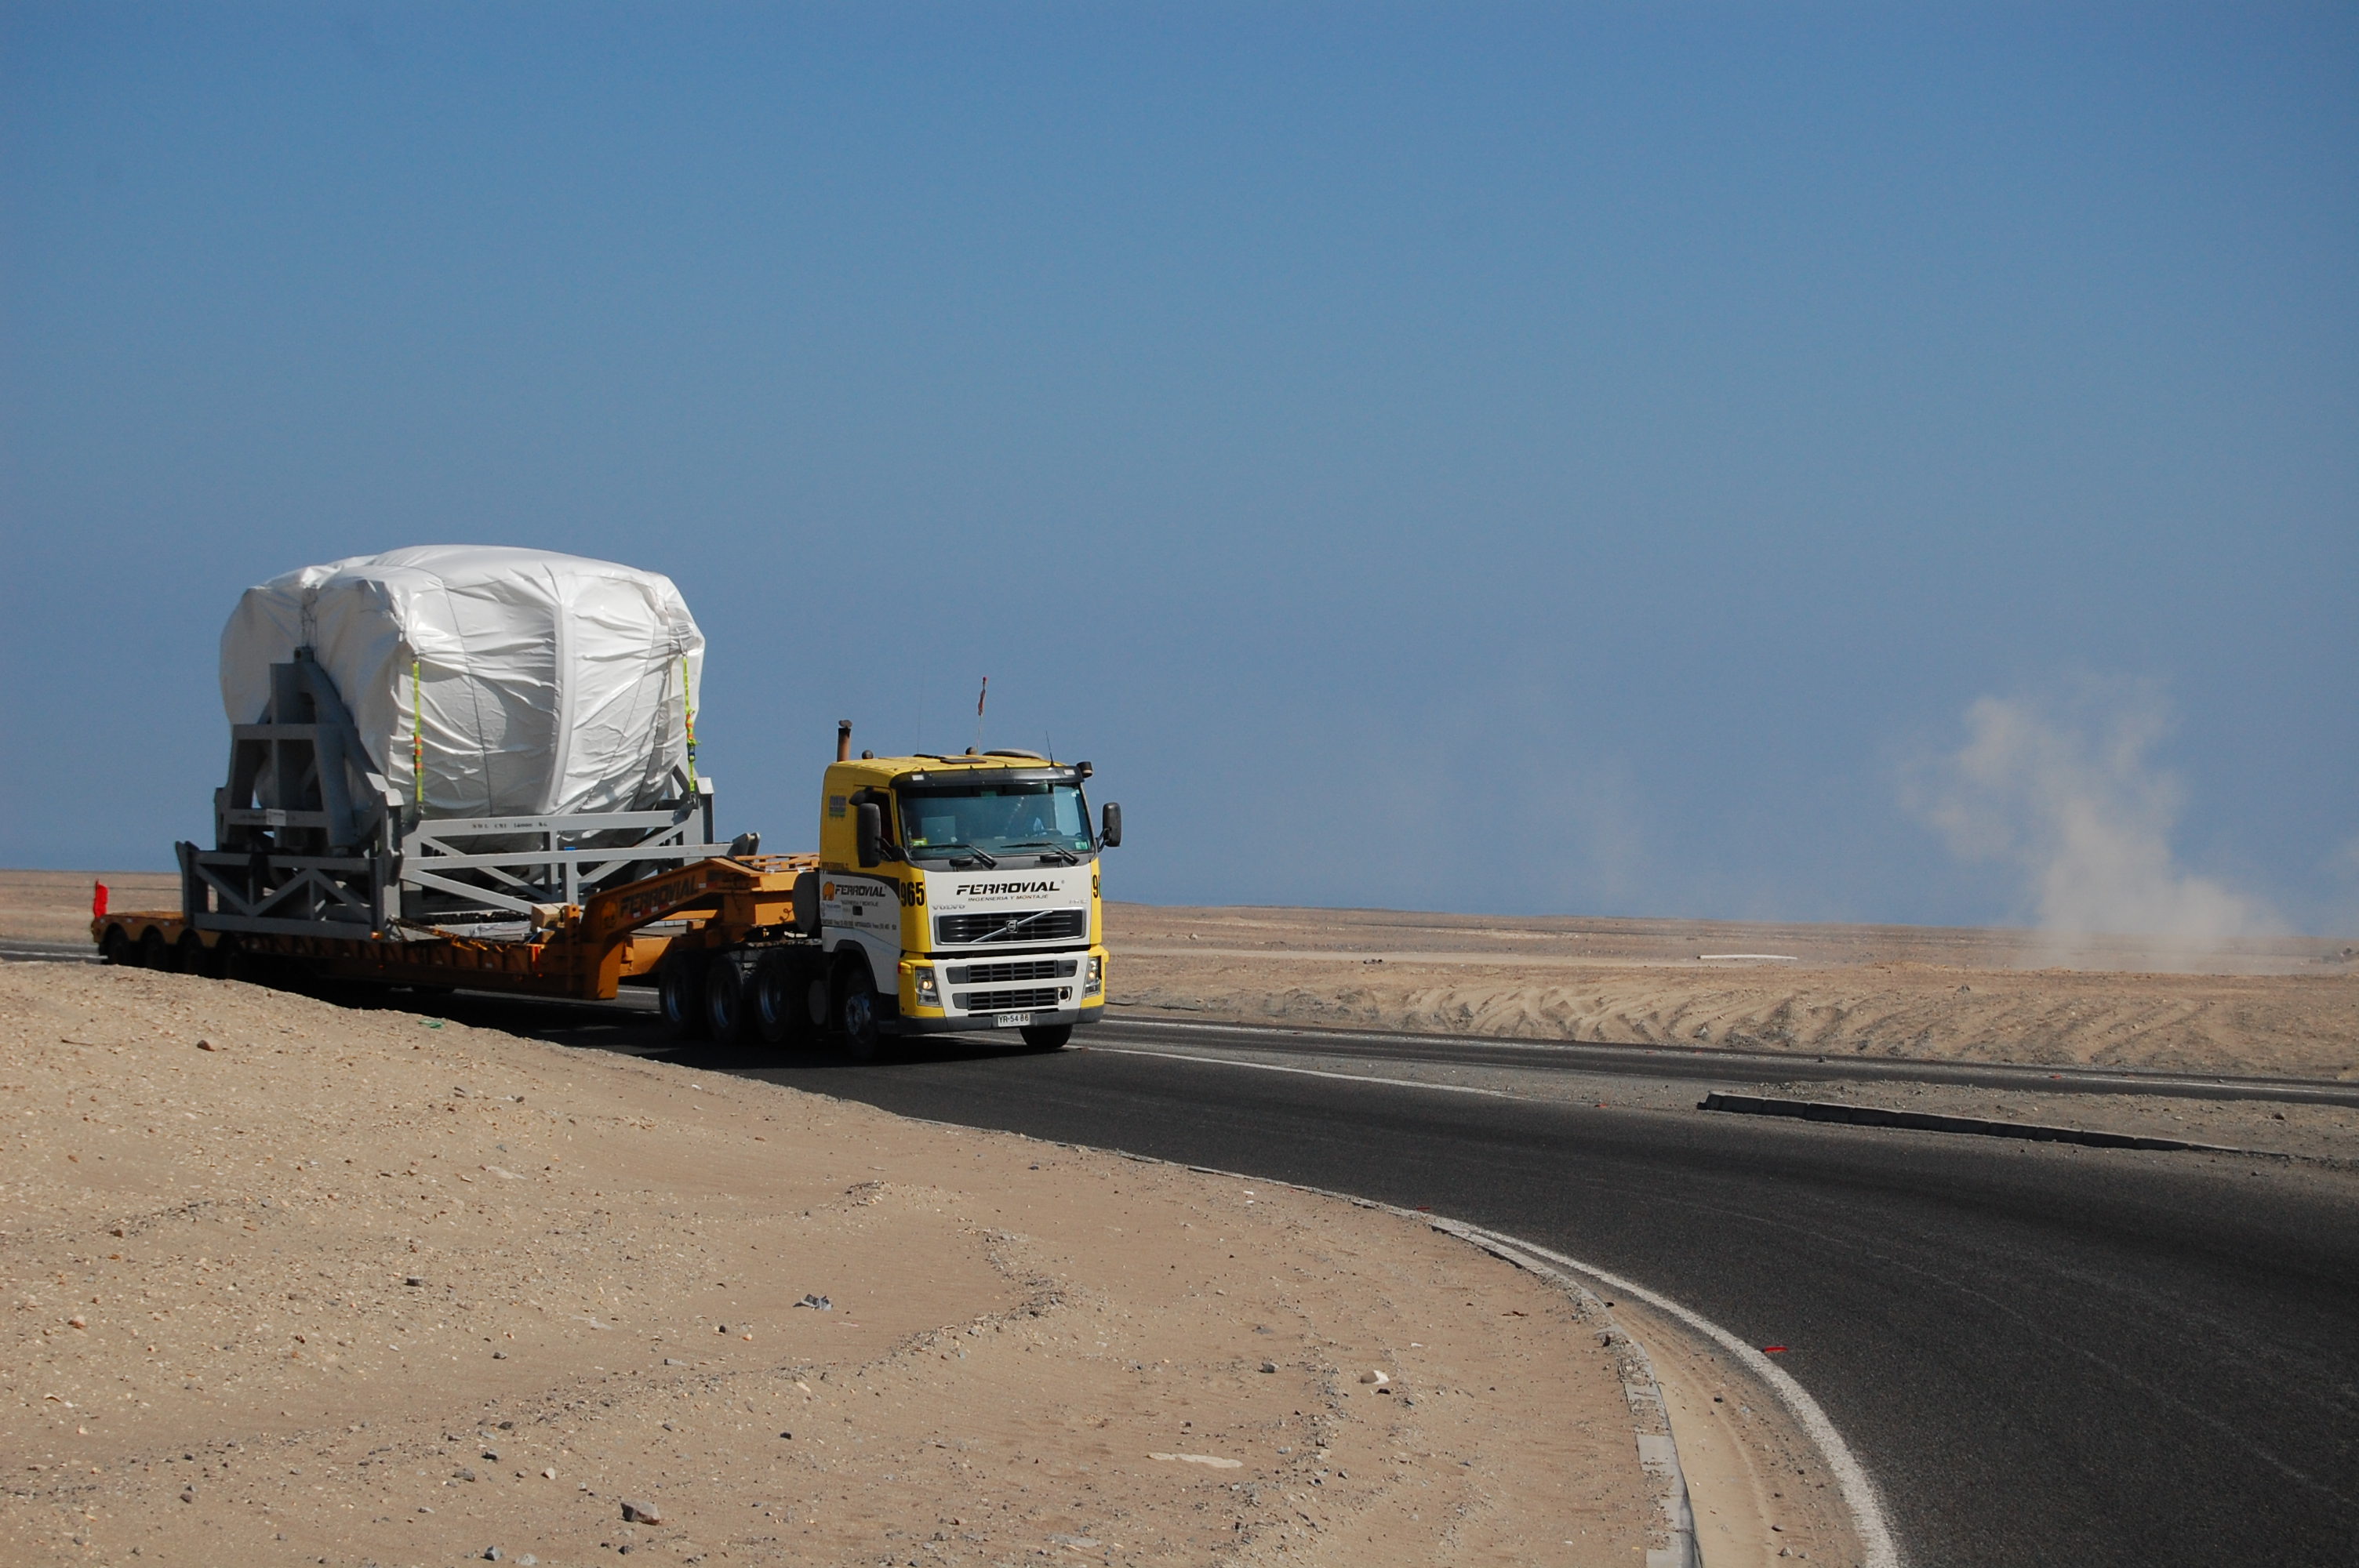

Arrival of American antenna

Arrival of American antenna (VERTEX).

Credit: ALMA (ESO/NAOJ/NRAO)